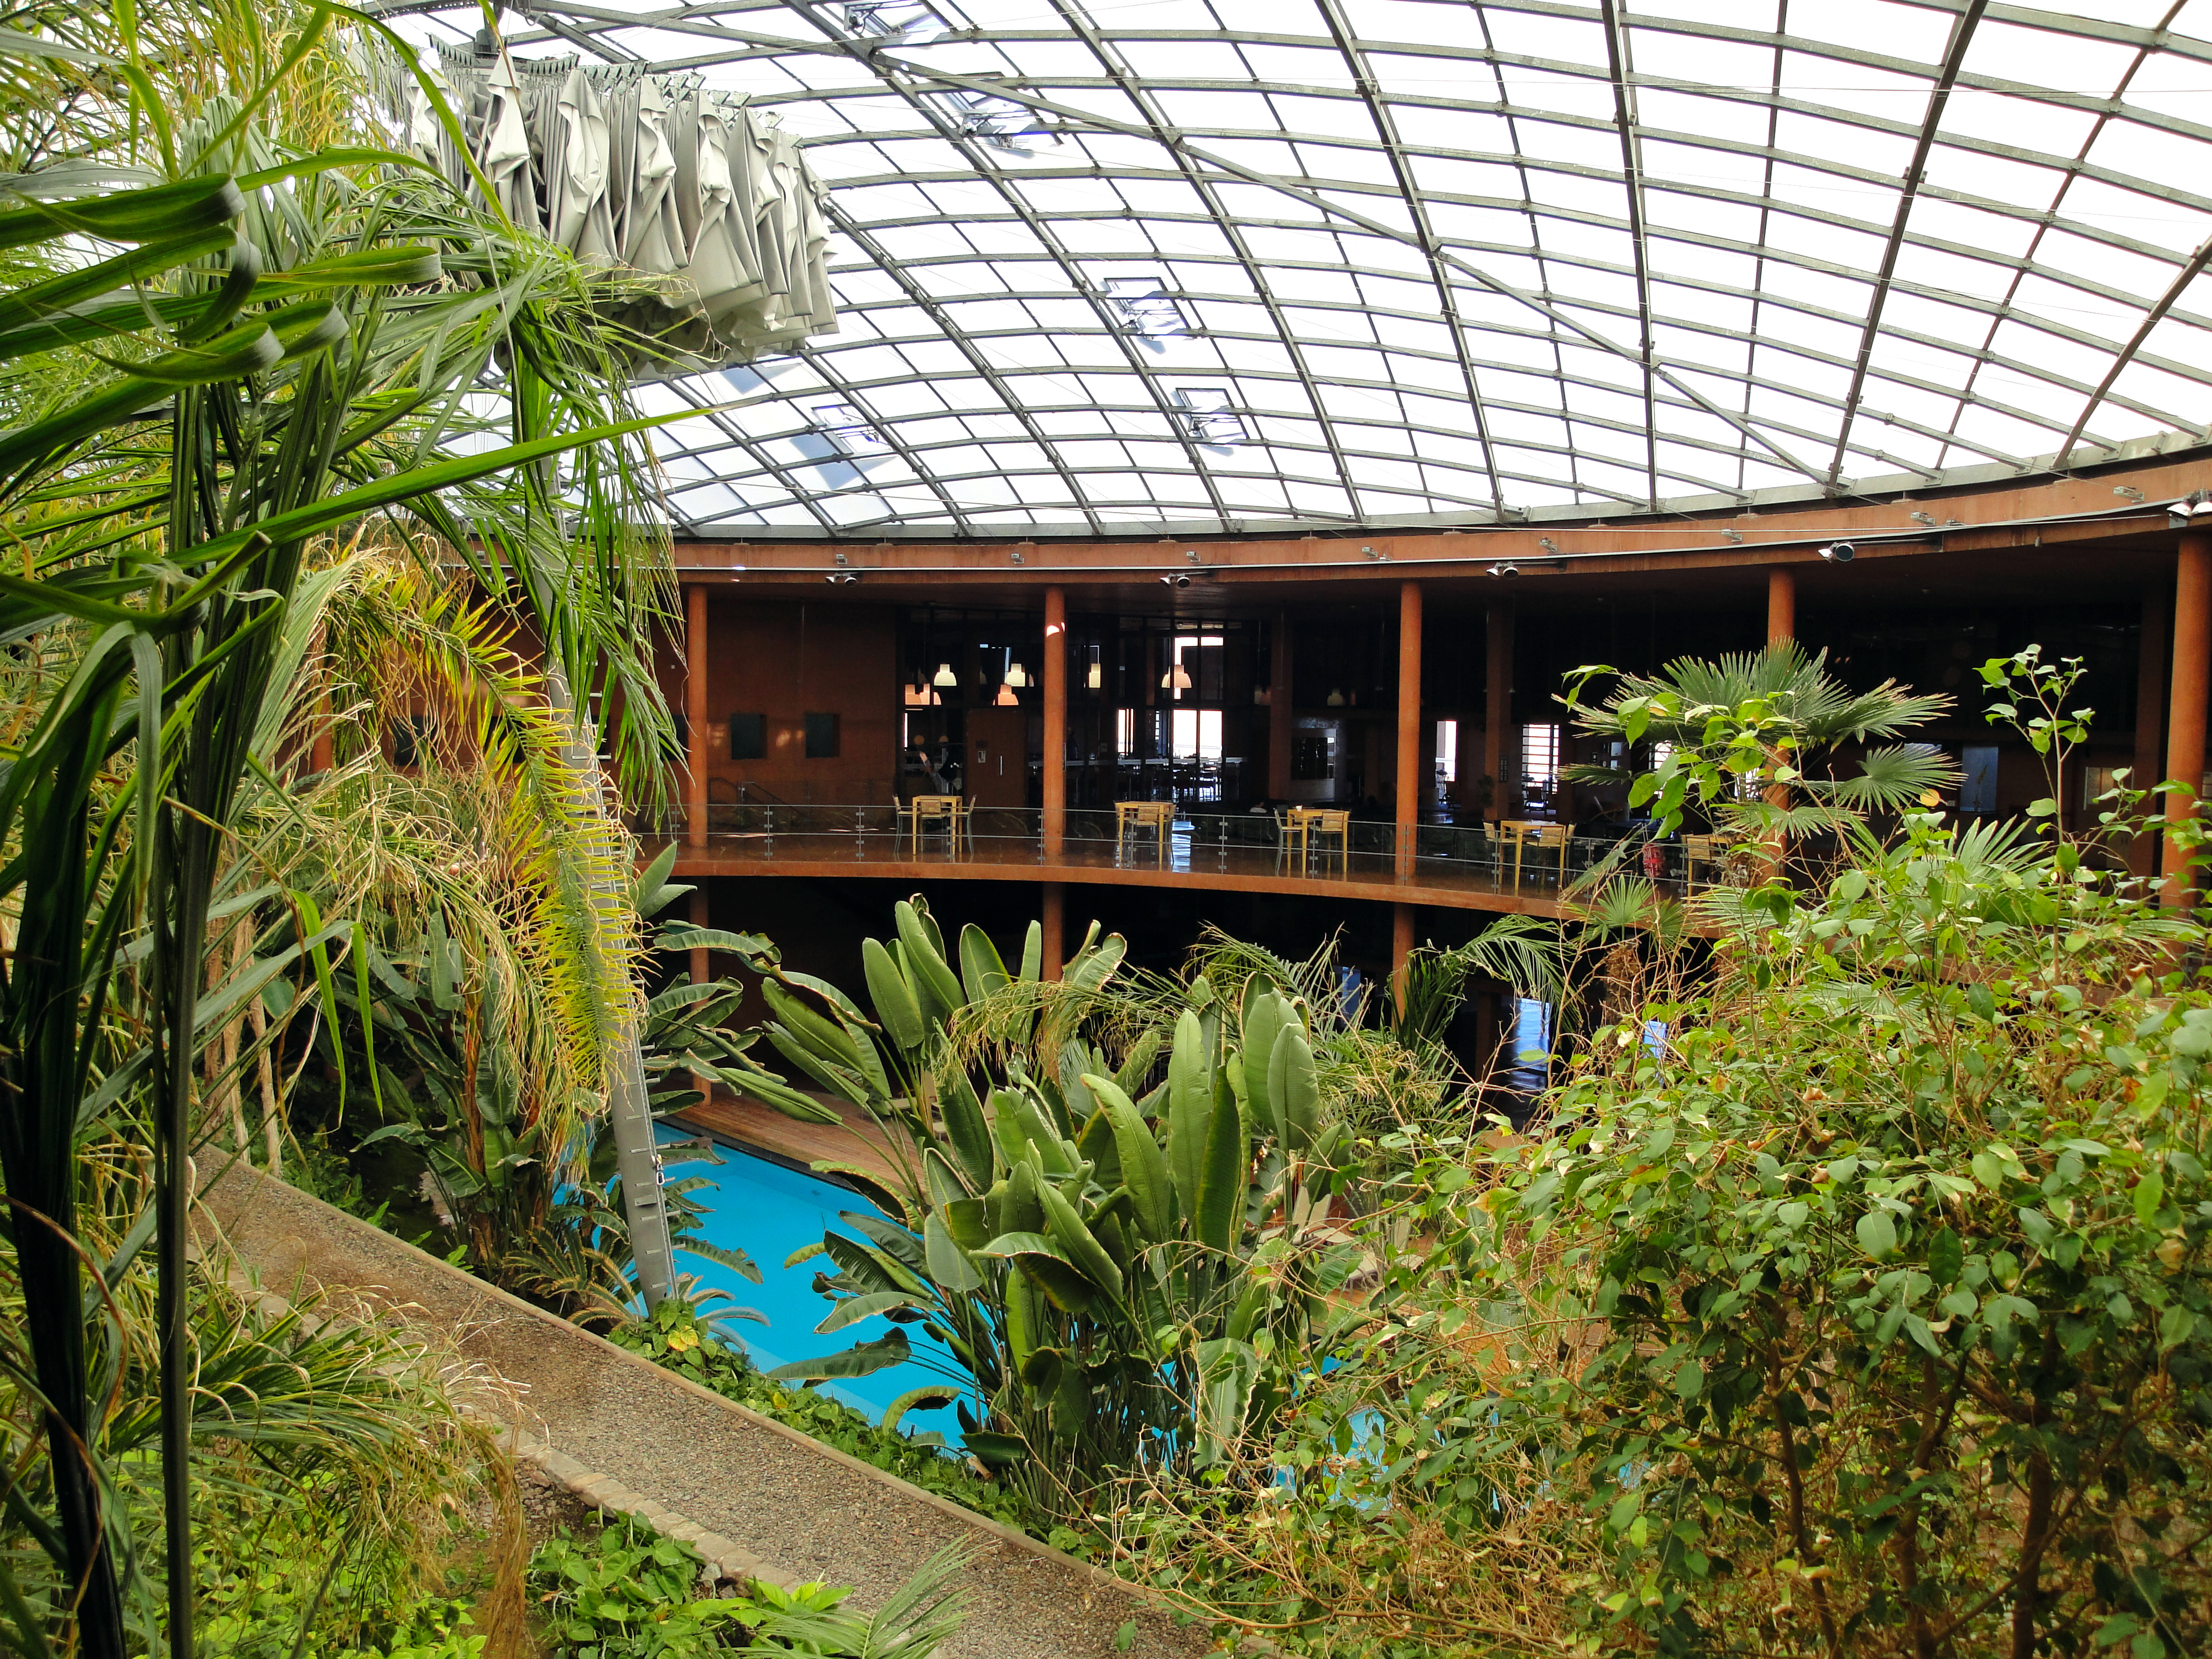

Oasis in the desert

The Residencia's Oasis at the Paranal Observatory.

Credit: ESO